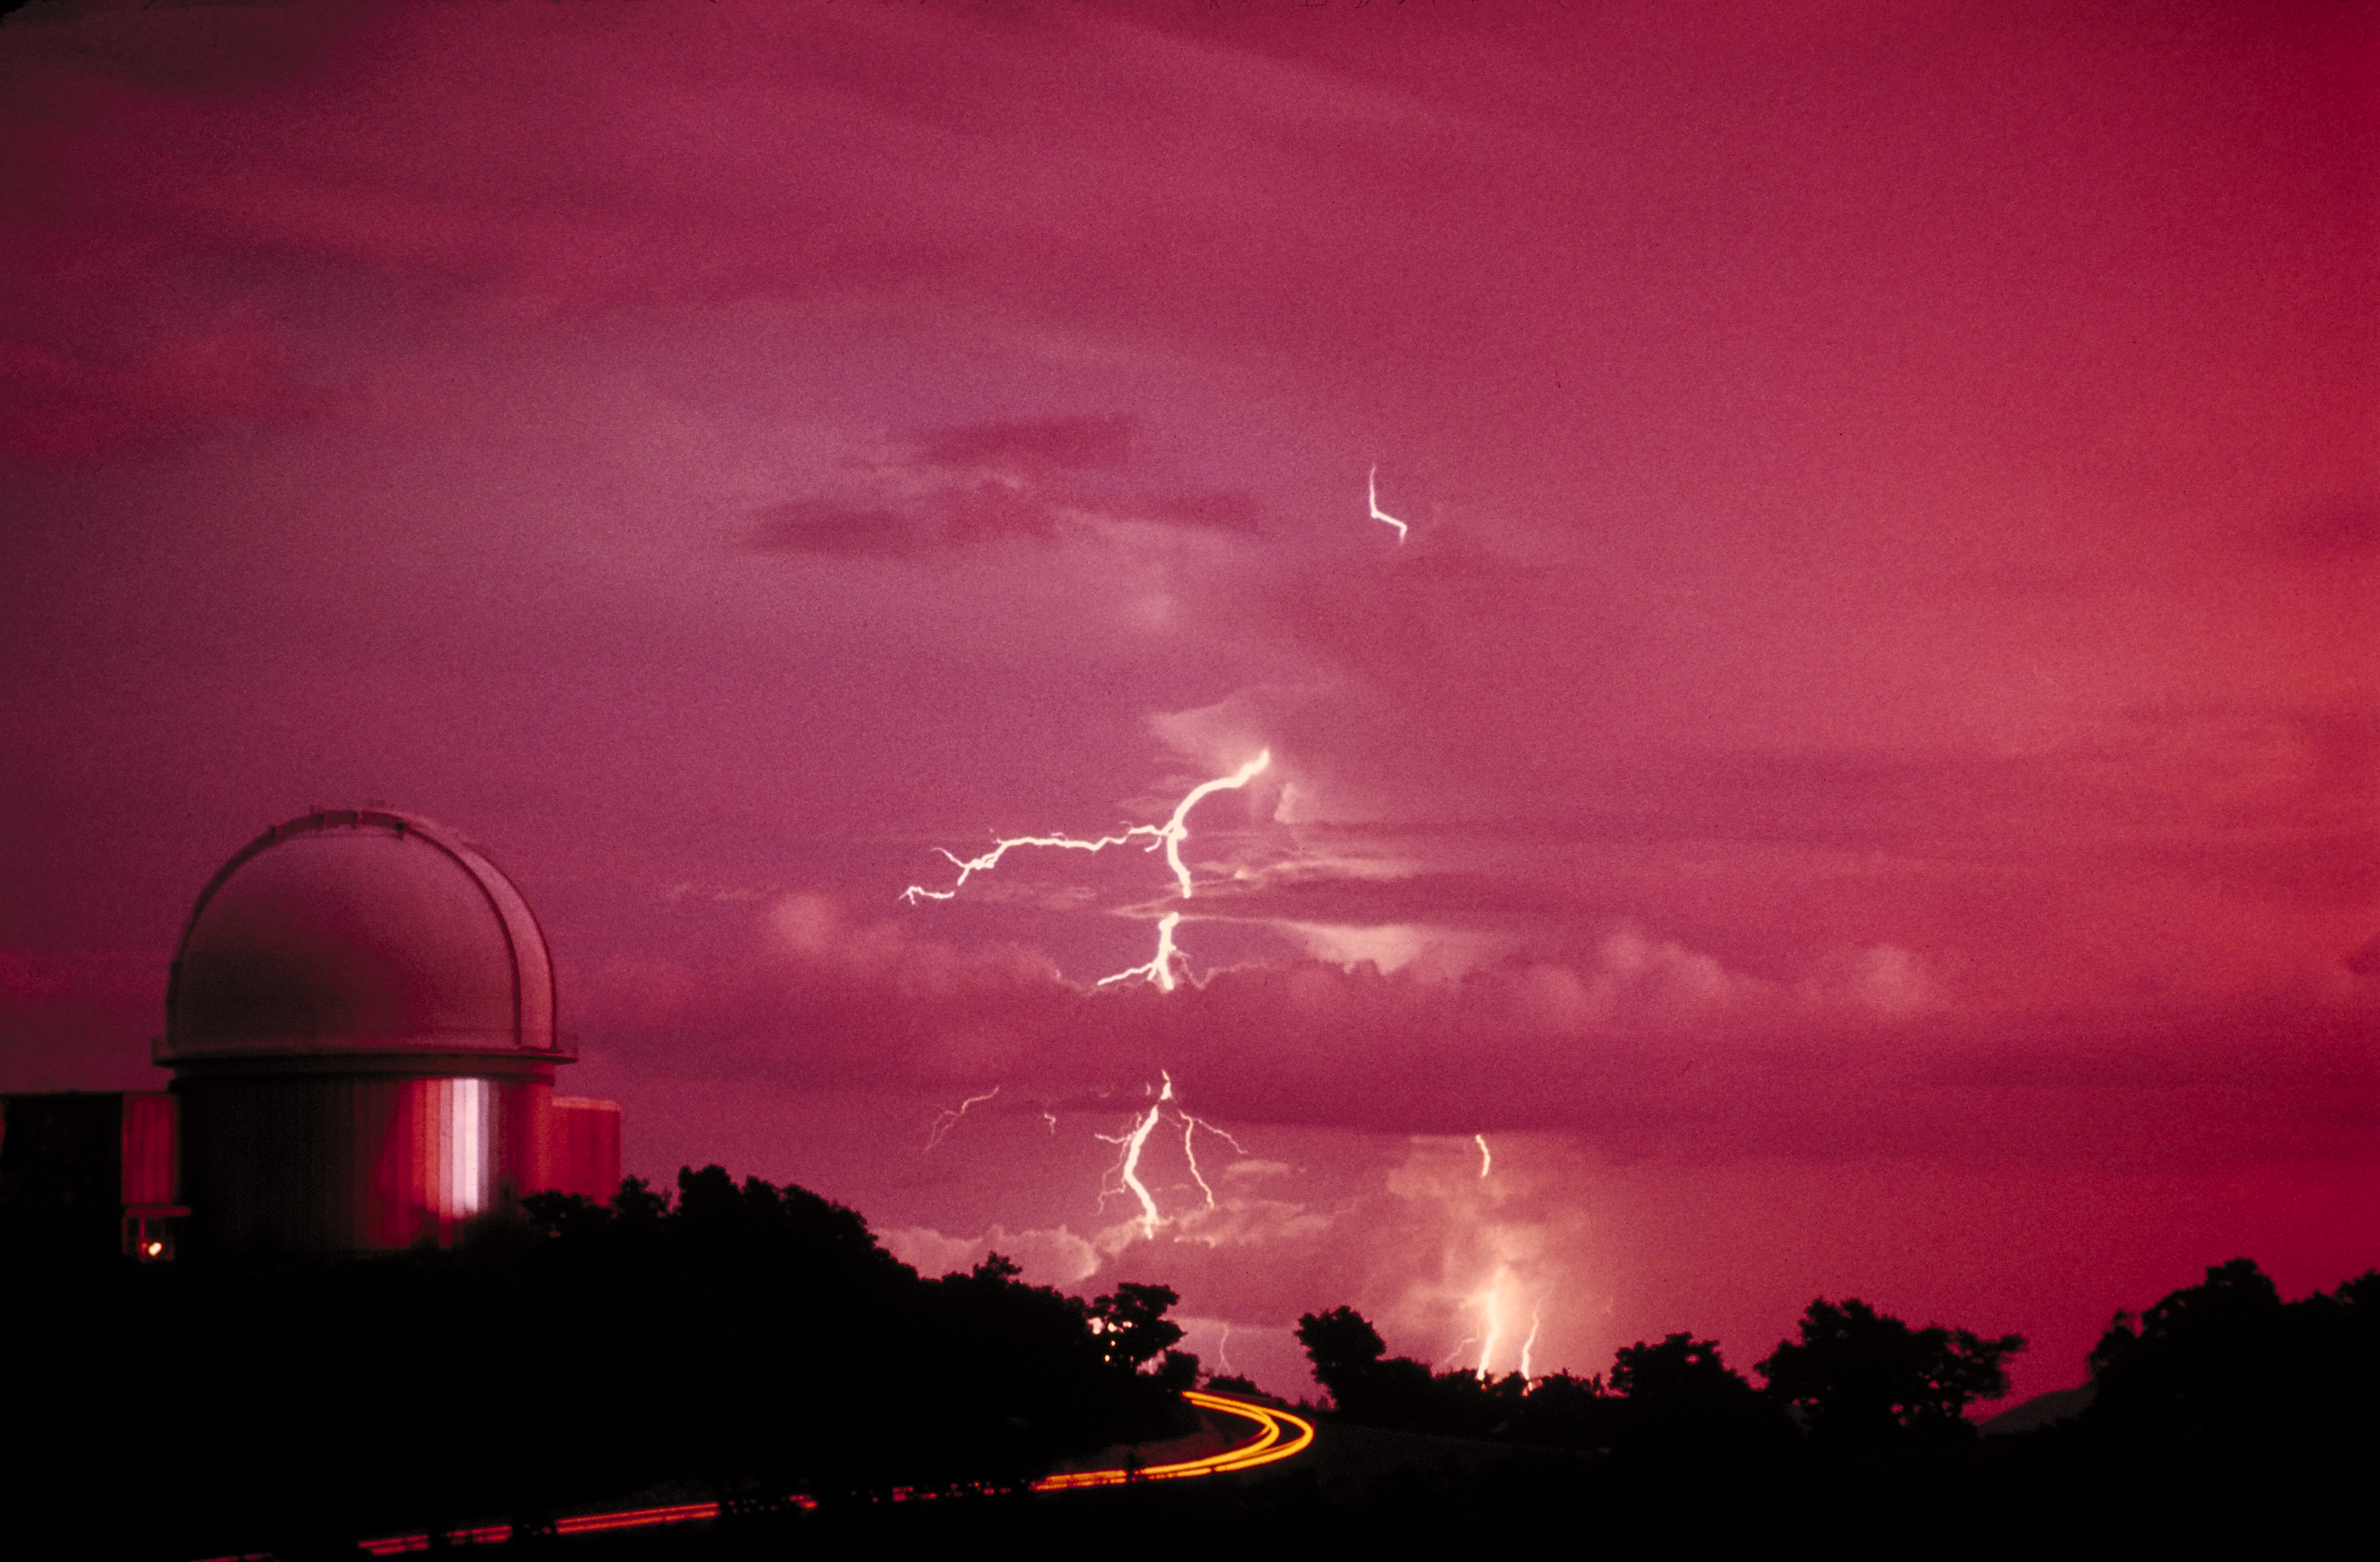

KPNO 2.1-meter telescope

The Kitt Peak National Observatory's 2.1-meter telescope is highlighted by the lightning of a nearby thunderstorm. The yellow streak along the ground was caused by car parking lights moving during the time exposure.

Credit: NOIRLab/NSF/AURA